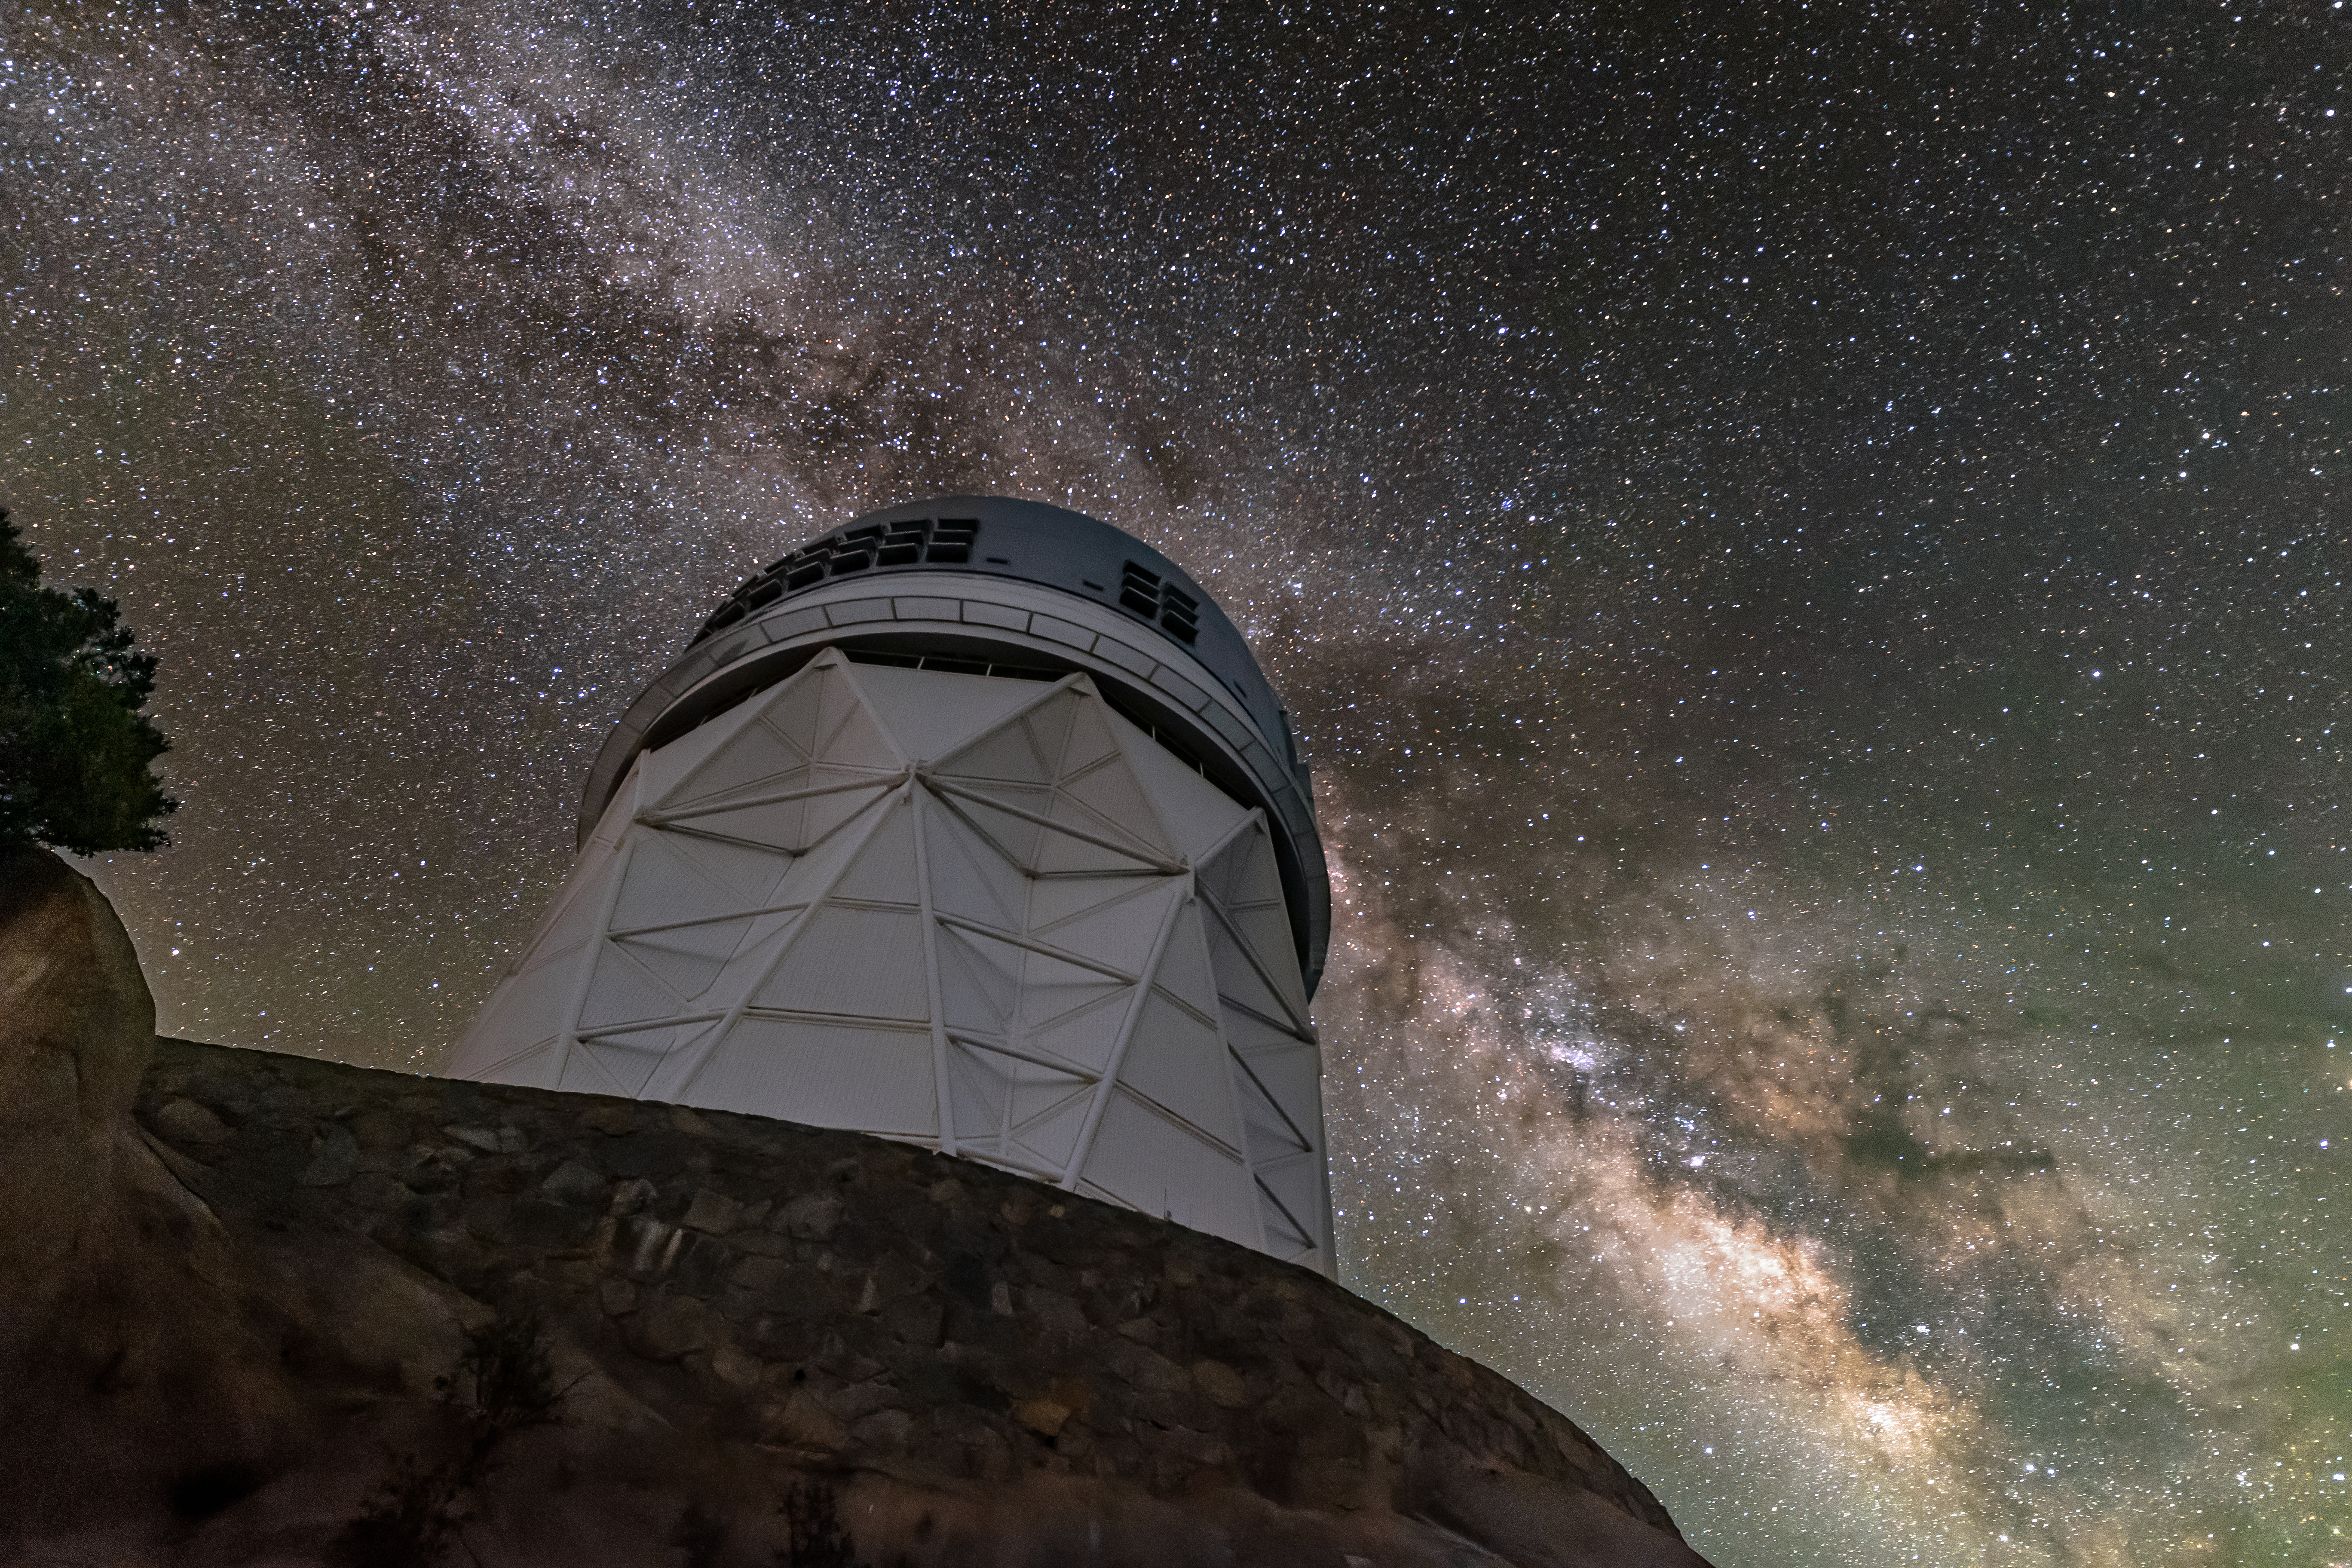

Nicholas U. Mayall 4-meter Telescope and the Milky Way

The sparkling band of the Milky Way Galaxy backdrops the Nicholas U. Mayall 4-meter Telescope, located at Kitt Peak National Observatory (KPNO) near Tucson, Arizona.

Credit: KPNO/NOIRLab/NSF/AURA/R.T. Sparks